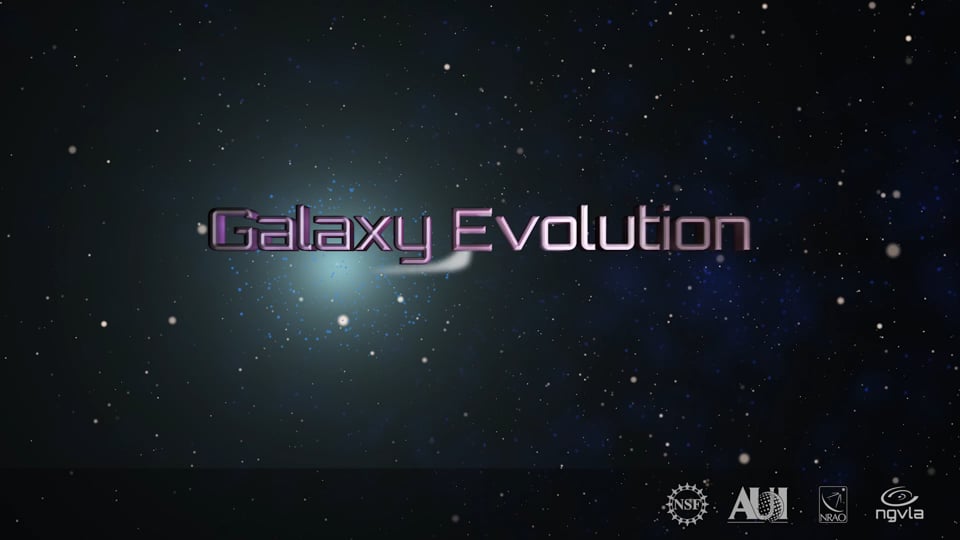

Galaxy Evolution: ngVLA Key Science Goal 3

Video created 06/07/2019

Credit: NRAO/AUI/NSF